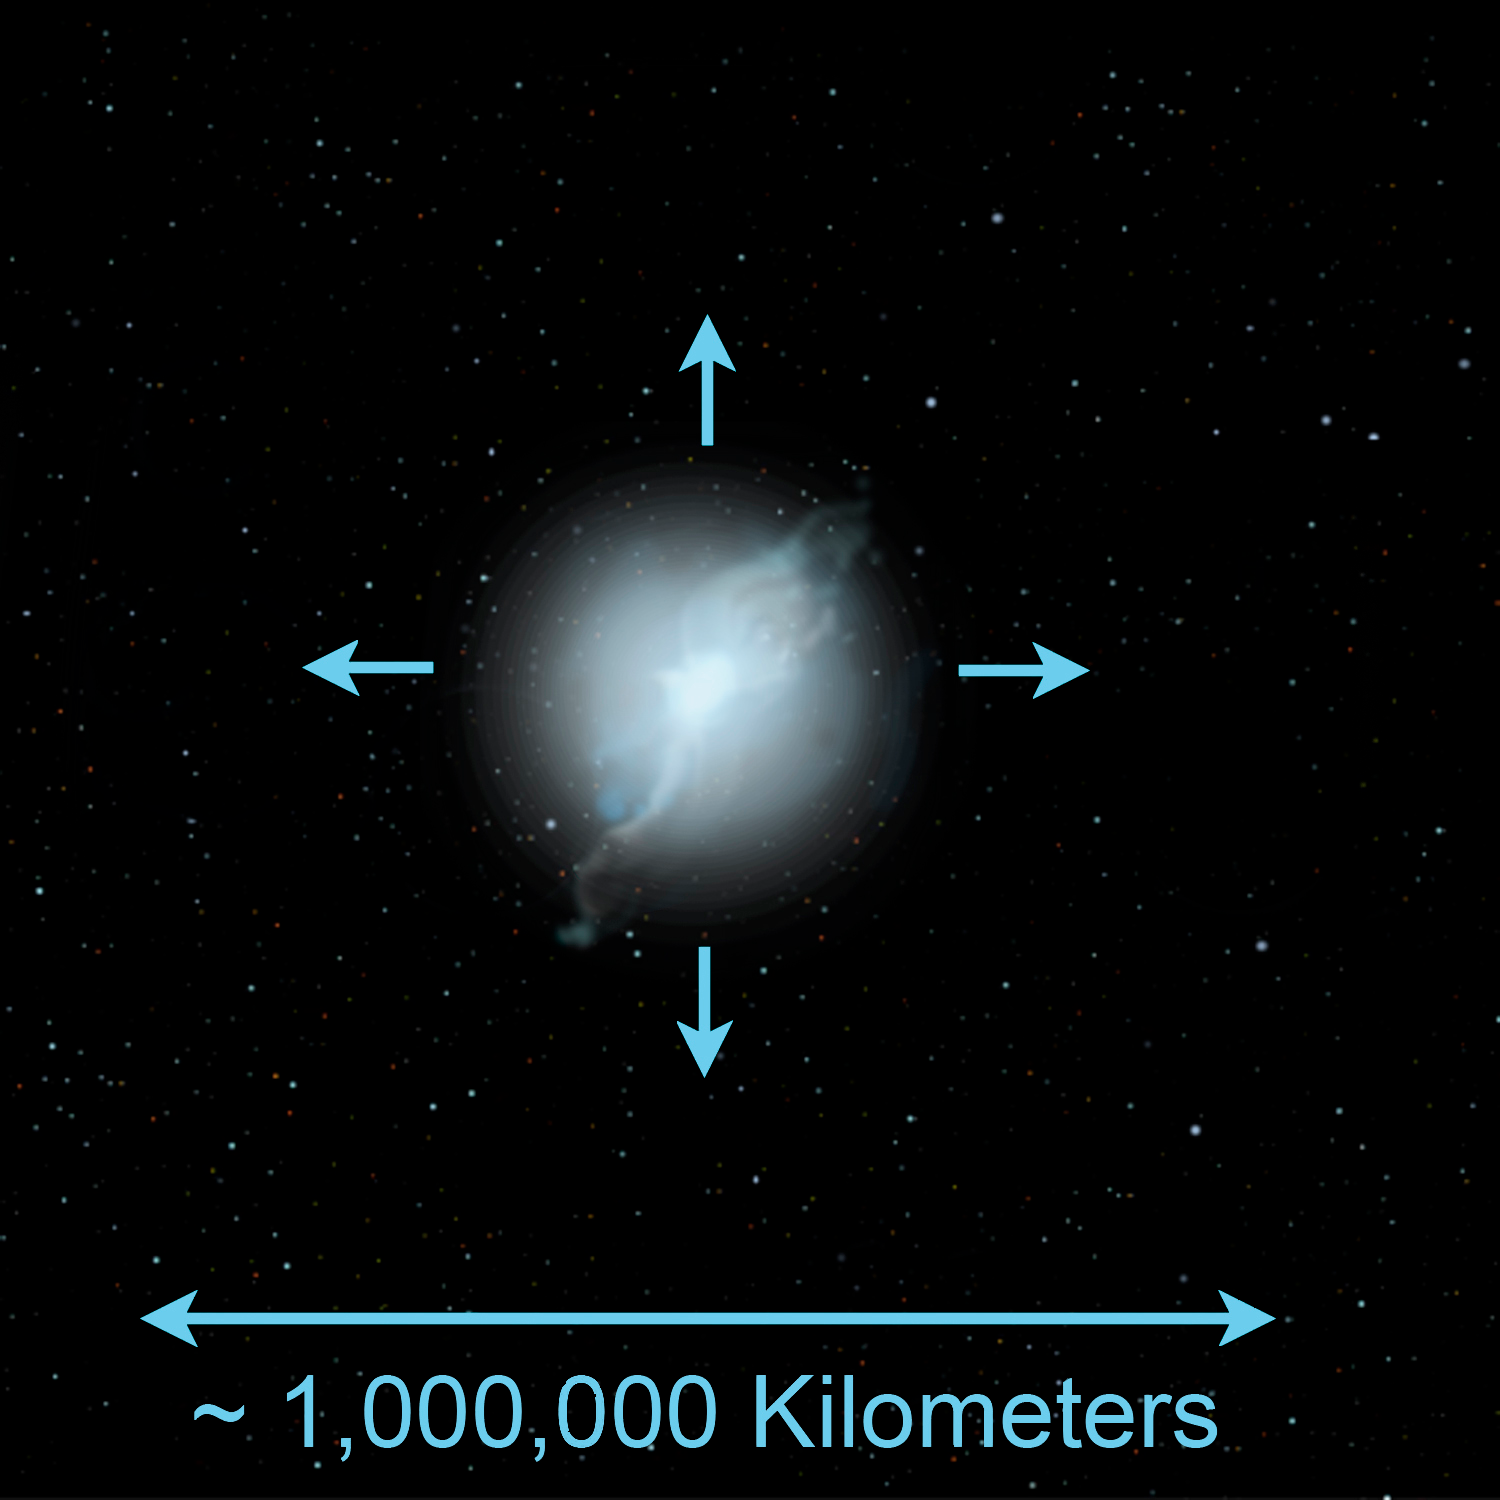

Some Rare Abnormal Stars may have White Dwarf Parents to Blame

Credit: Jon Lomberg